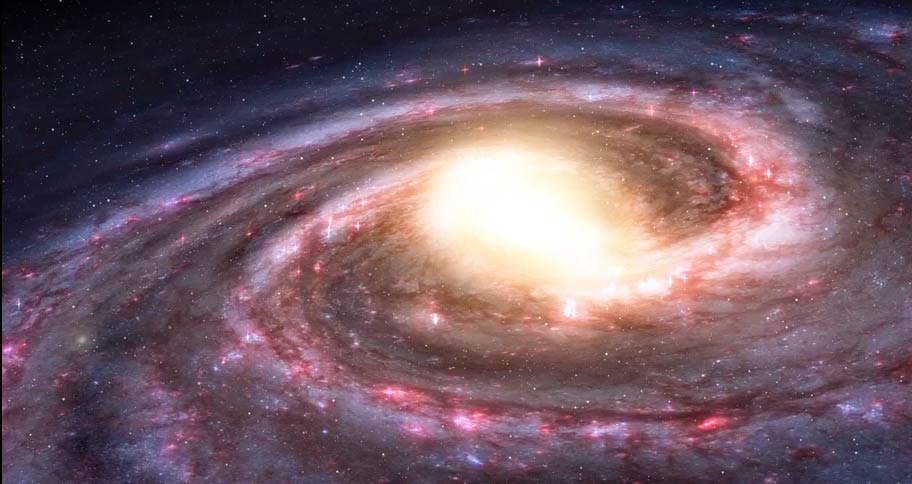

Animation of Gases in the Atmosphere of the Milky Way

The Milky Way Galaxy is filled with hydrogen gas. Find out more here: https://public.nrao.edu/explore/milky-way-explorer/.

Credit: Alexandra Angelich (NRAO/AUI/NSF). Music: Mark Mercury.